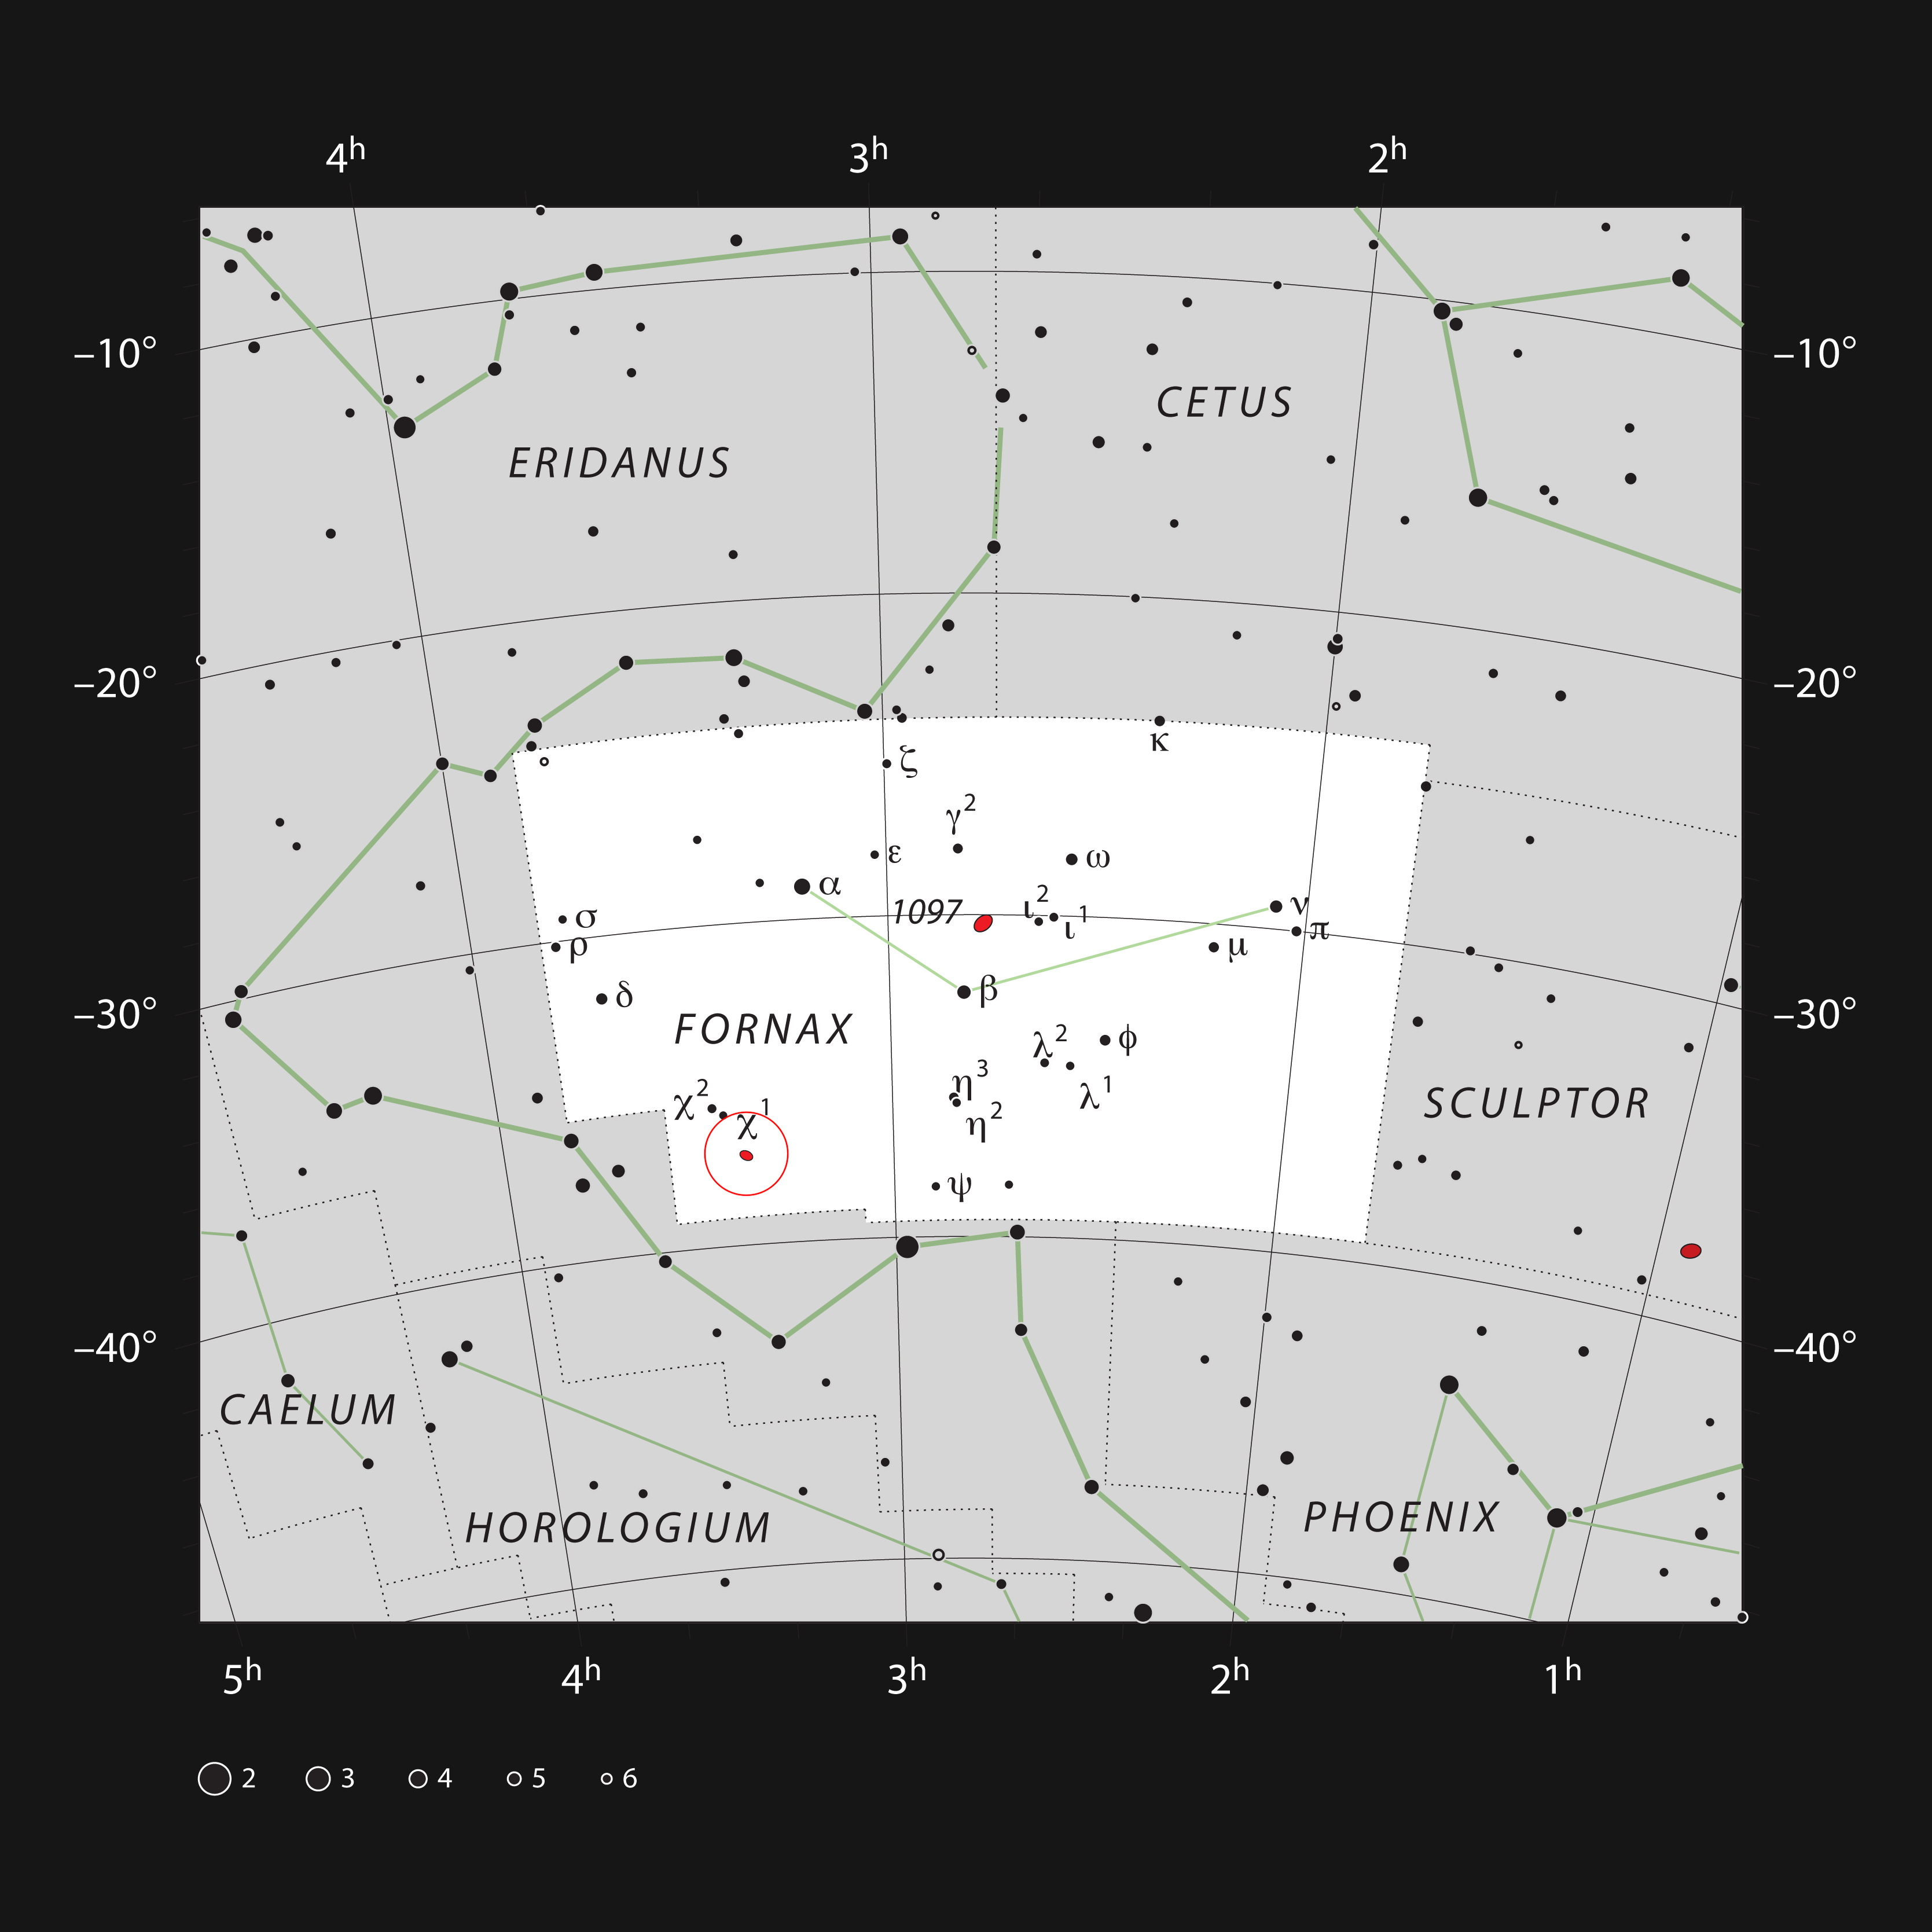

The galaxy pair NGC 1316 and 1317 in the constellation of Fornax

This chart shows most of the stars that can be seen with the naked eye on a clear dark night. The small constellation of Fornax (The Furnace) contains a concentration of nearby galaxies, including the galaxies NGC 1316 and 1317 (indicated with a red circle). These are bright enough to be seen as faint circular hazy patches in a middle-sized amateur telescope.

Credit: ESO, IAU and Sky & Telescope